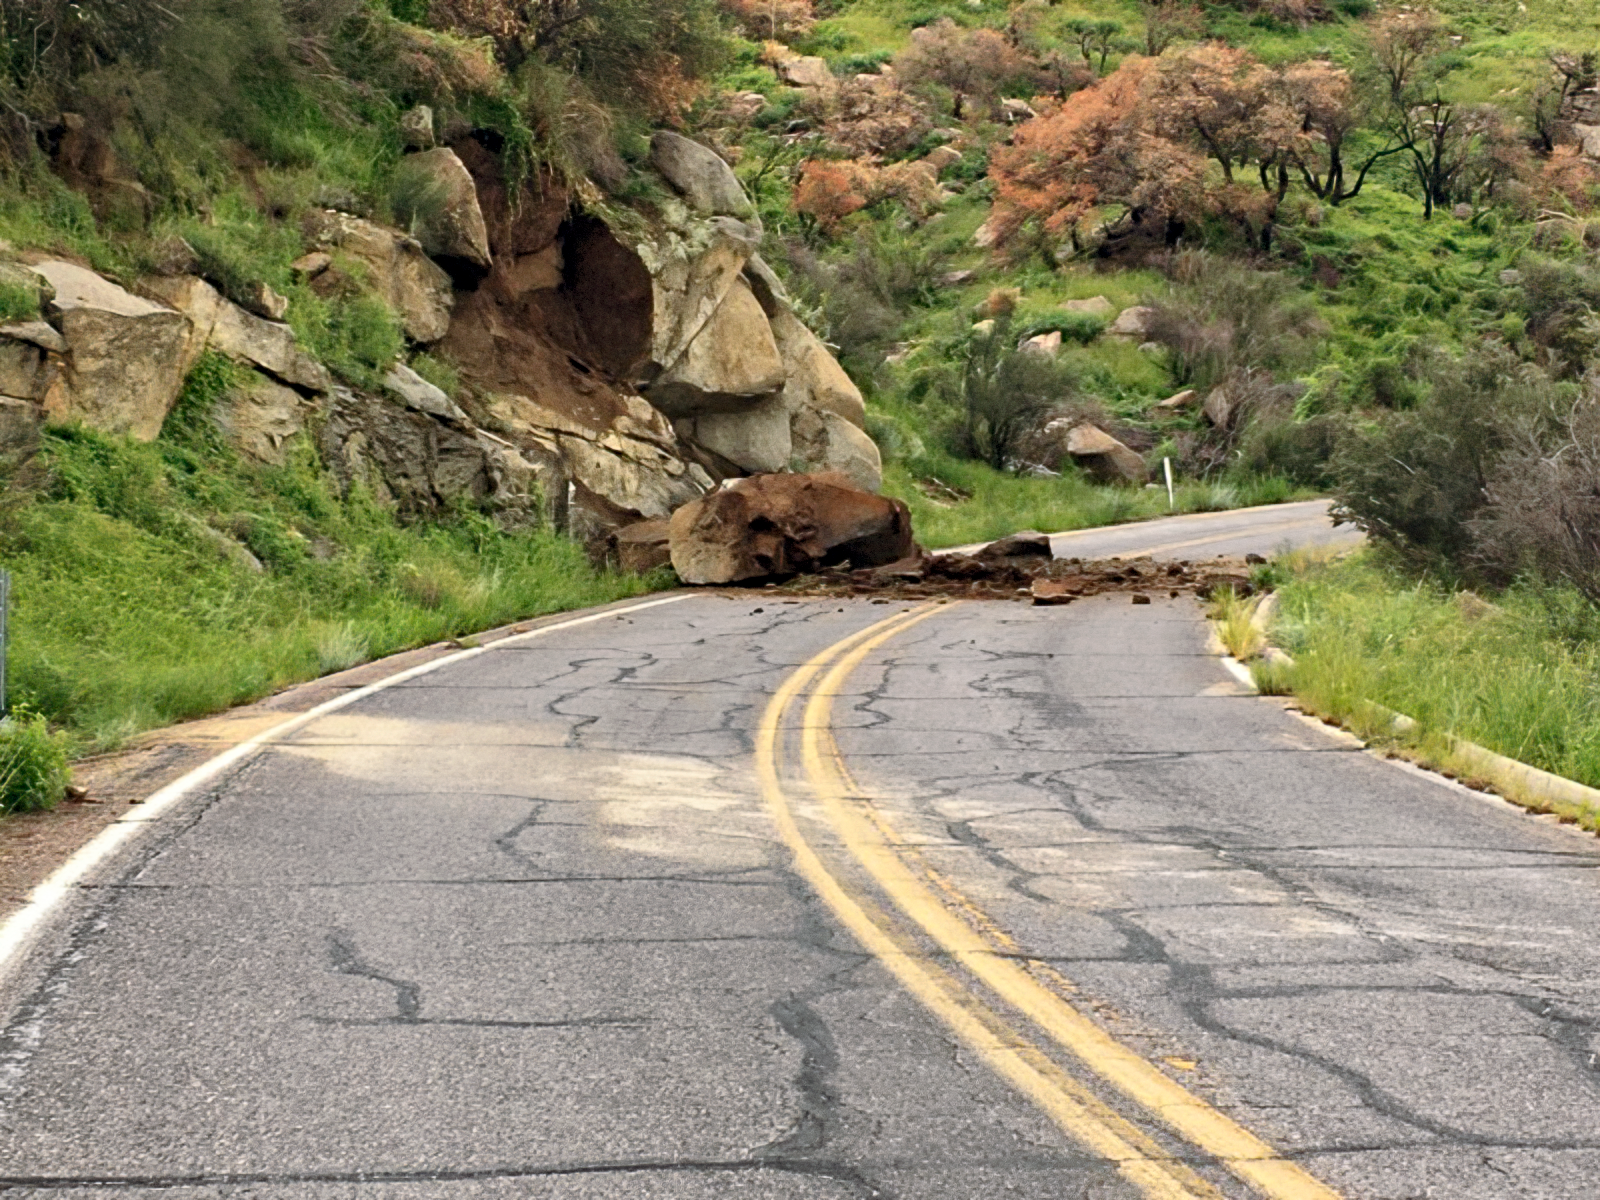

Landslide on the road to Kitt Peak

Monsoon rains and landslides on the road to Kitt Peak have been hampering work on restoring the power infrastructure to Kitt Peak National Observatory after the fire.

Credit: KPNO/NOIRLab/NSF/AURA